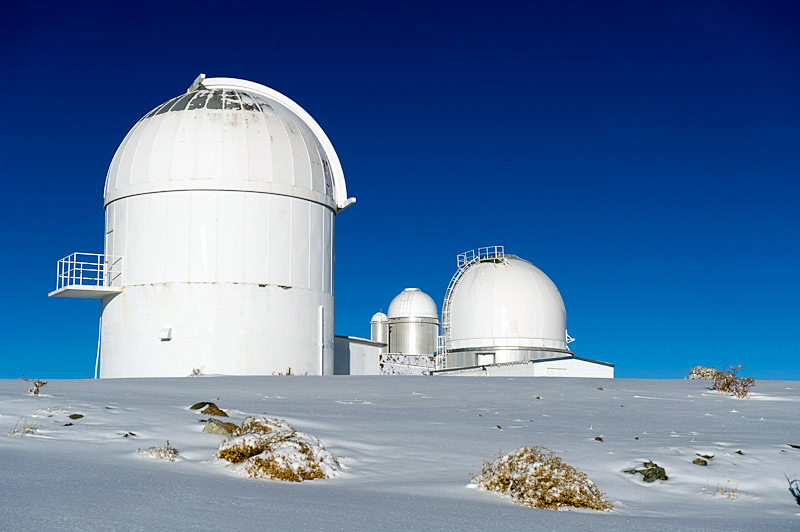

Chill in the air

Crisp skies and clear air at La Silla.

Credit: ESO/José Francisco Salgado (josefrancisco.org)